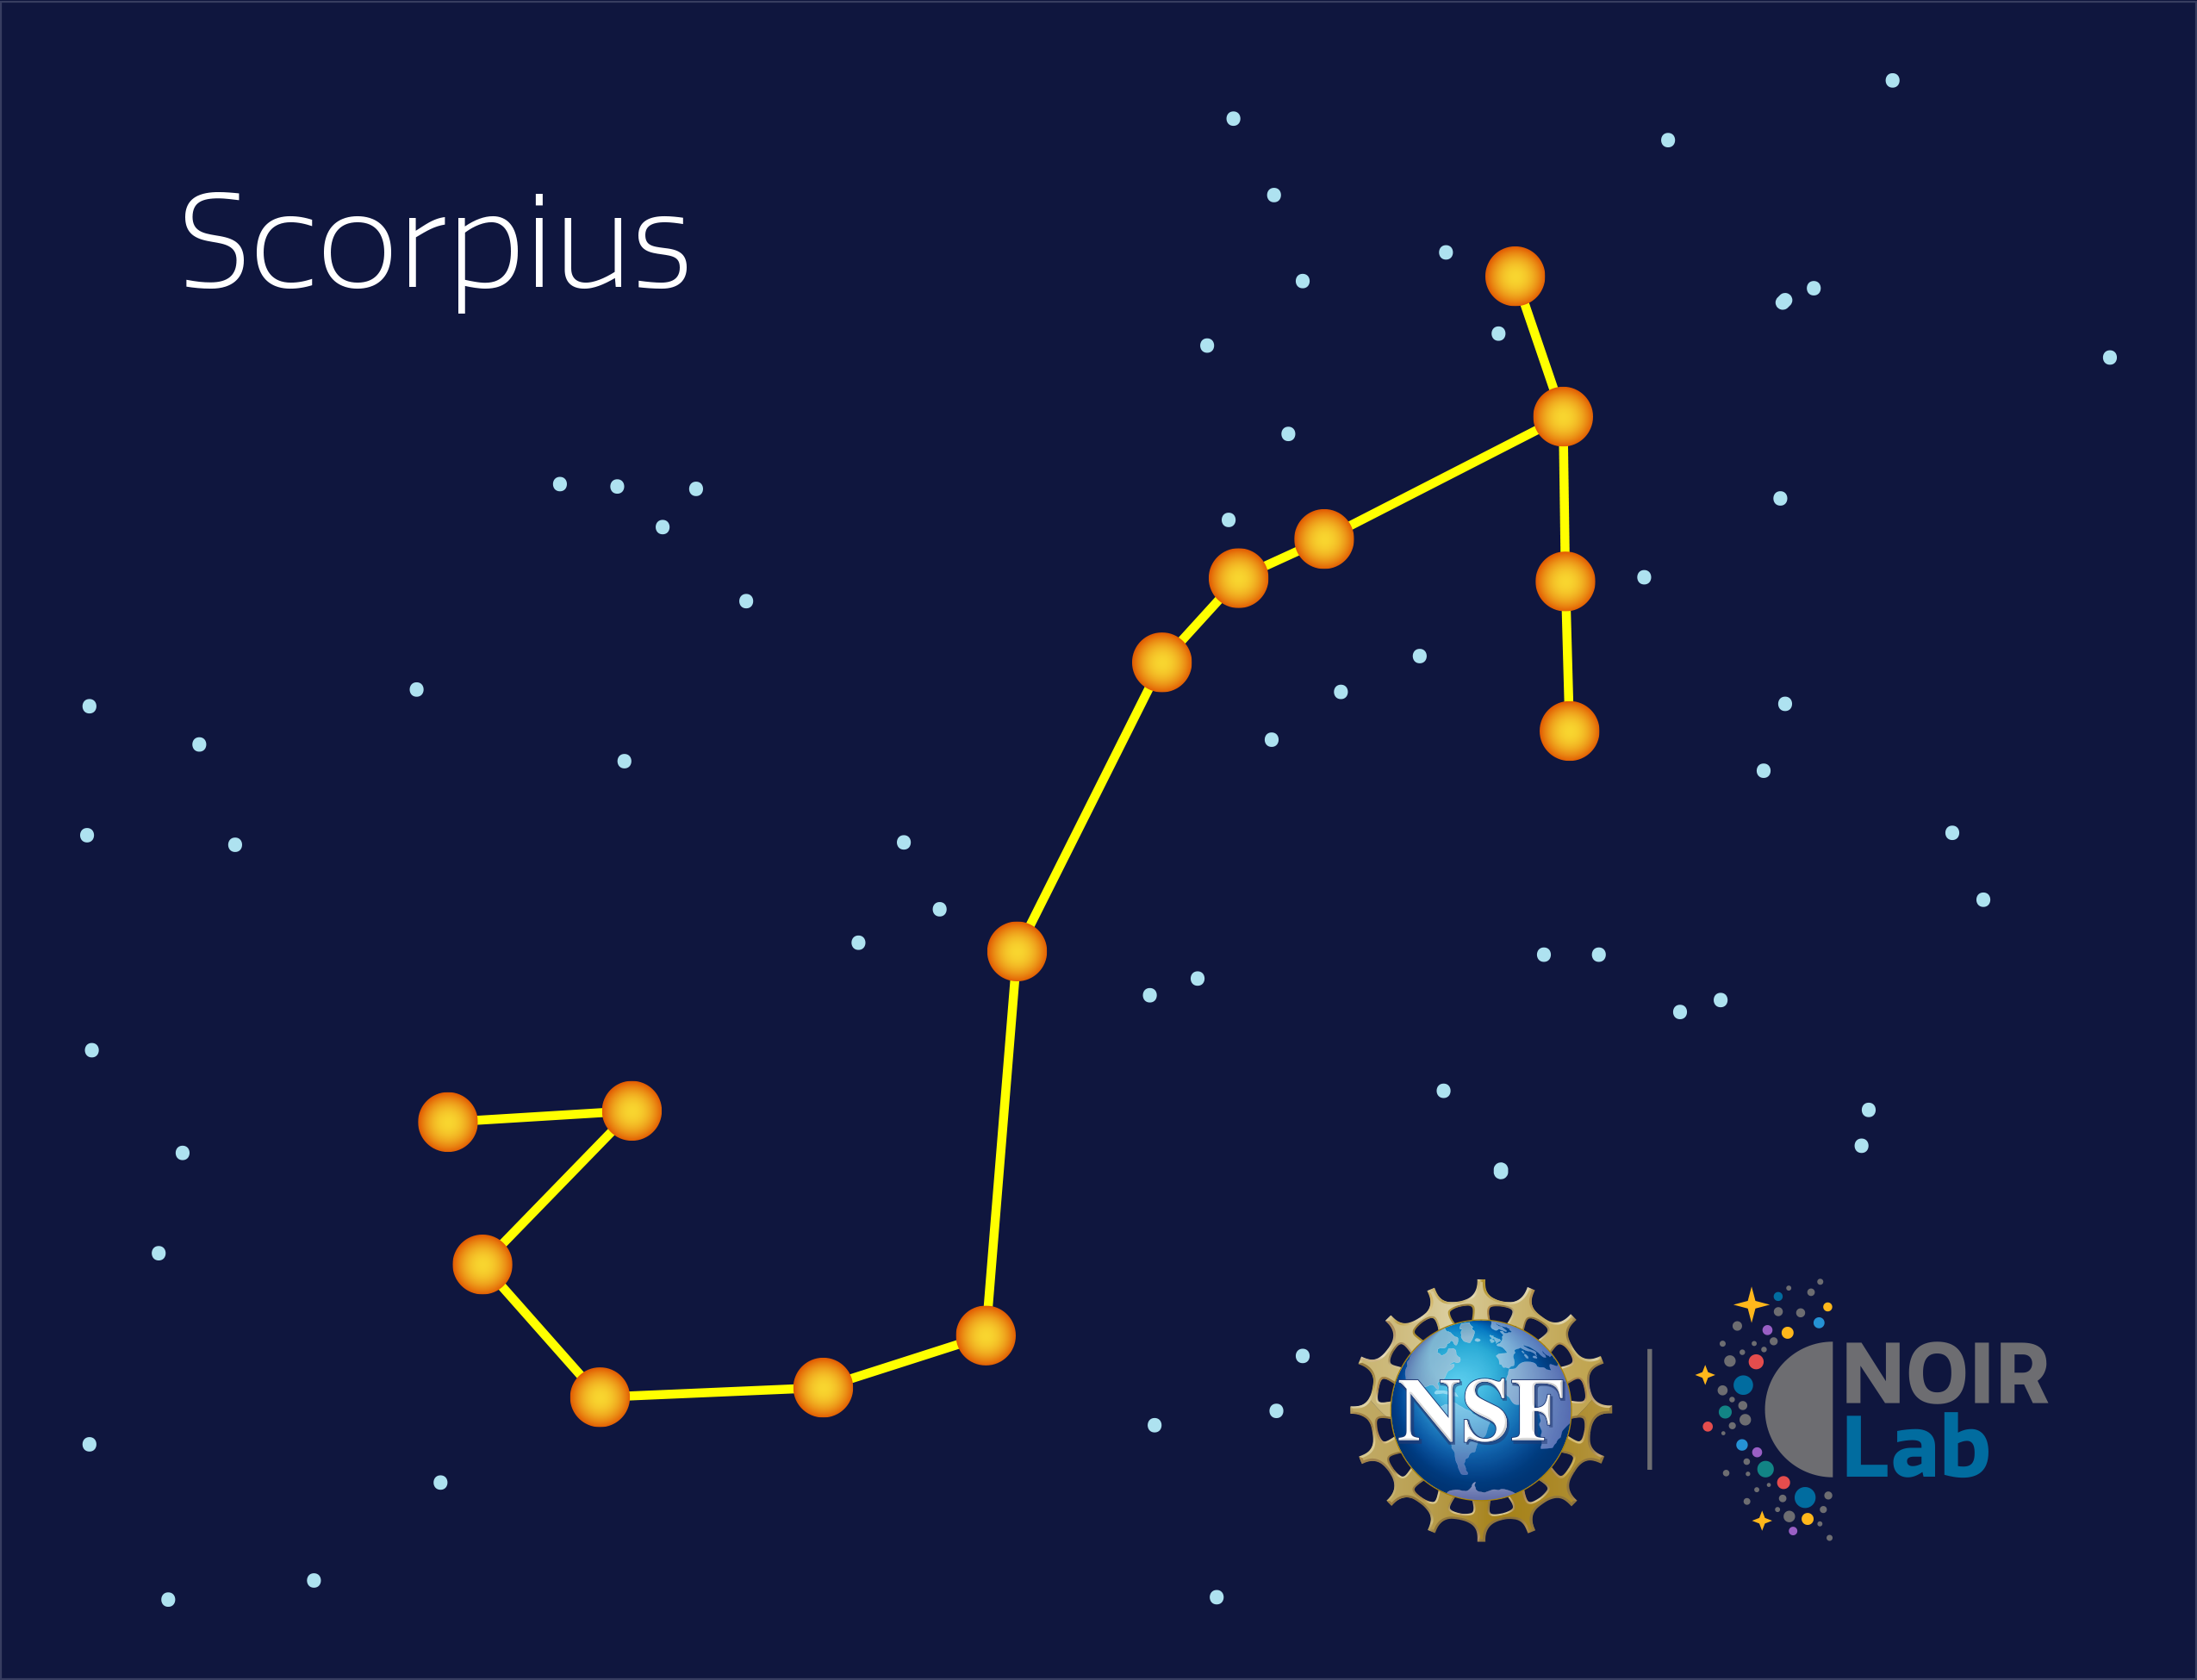

Scorpius

Credit: NOIRLab